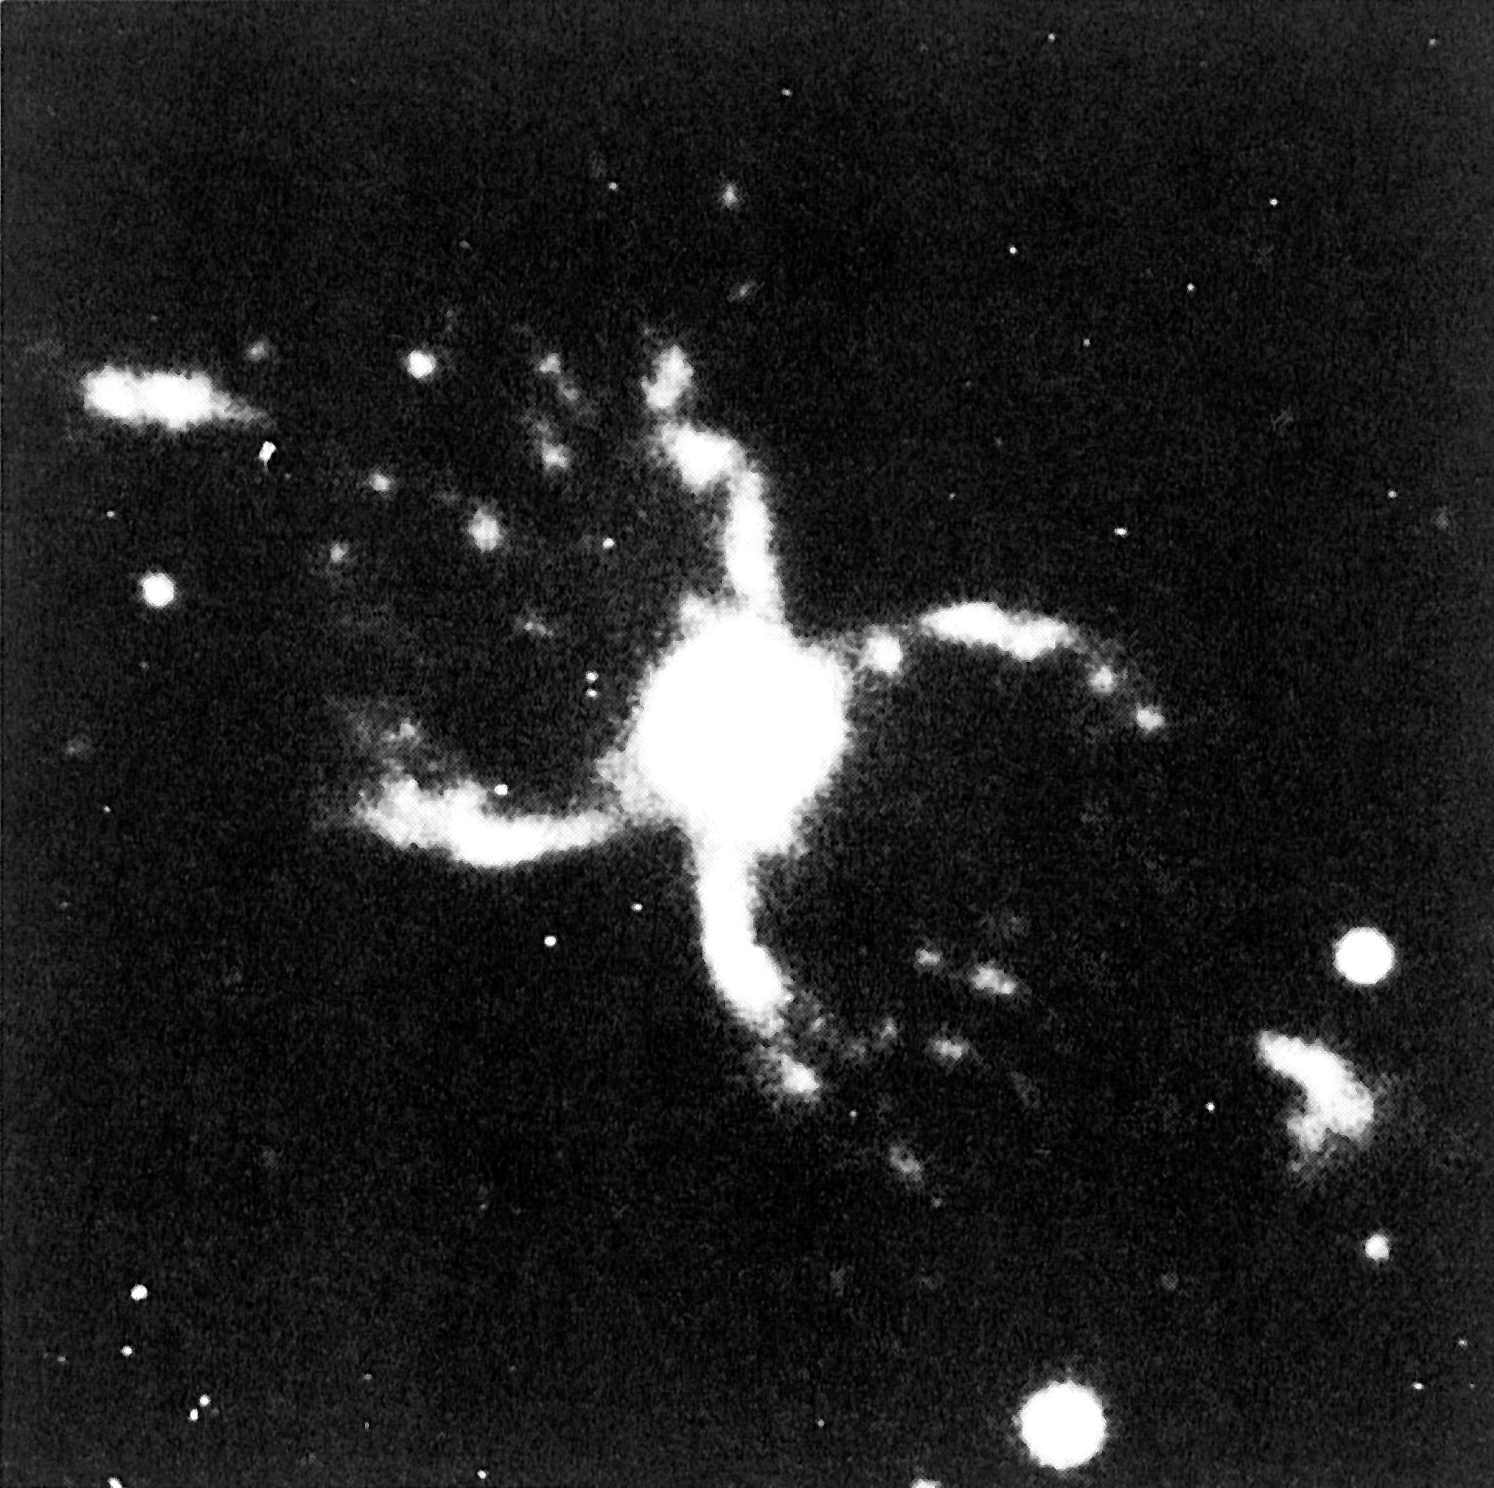

The "Southern Crab" Nebula (He2-104)

The "Southern Crab" Nebula (He2-104). This CCD image of the proto-planetary symbiotic star He2-104, also known as the "Southern Crab", was obtained with the 2.2 metre telescope at La Silla by Hugo Schwarz and collaborators; the exposure time was 30 min. It shows the unusual object in the light of nitrogen ions ([N II] Å). The visual magnitude of the central part is 14.6. The astrophysical interpretation of this image is described in ESO Press Release eso8901 of January 30, 1989.

North is up and East is to the right. The field shown on this photo measures arcseconds square (1 cm = 4.7 arcsec). (ESO Press Release eso8801; BW and Colour)

Credit: ESO